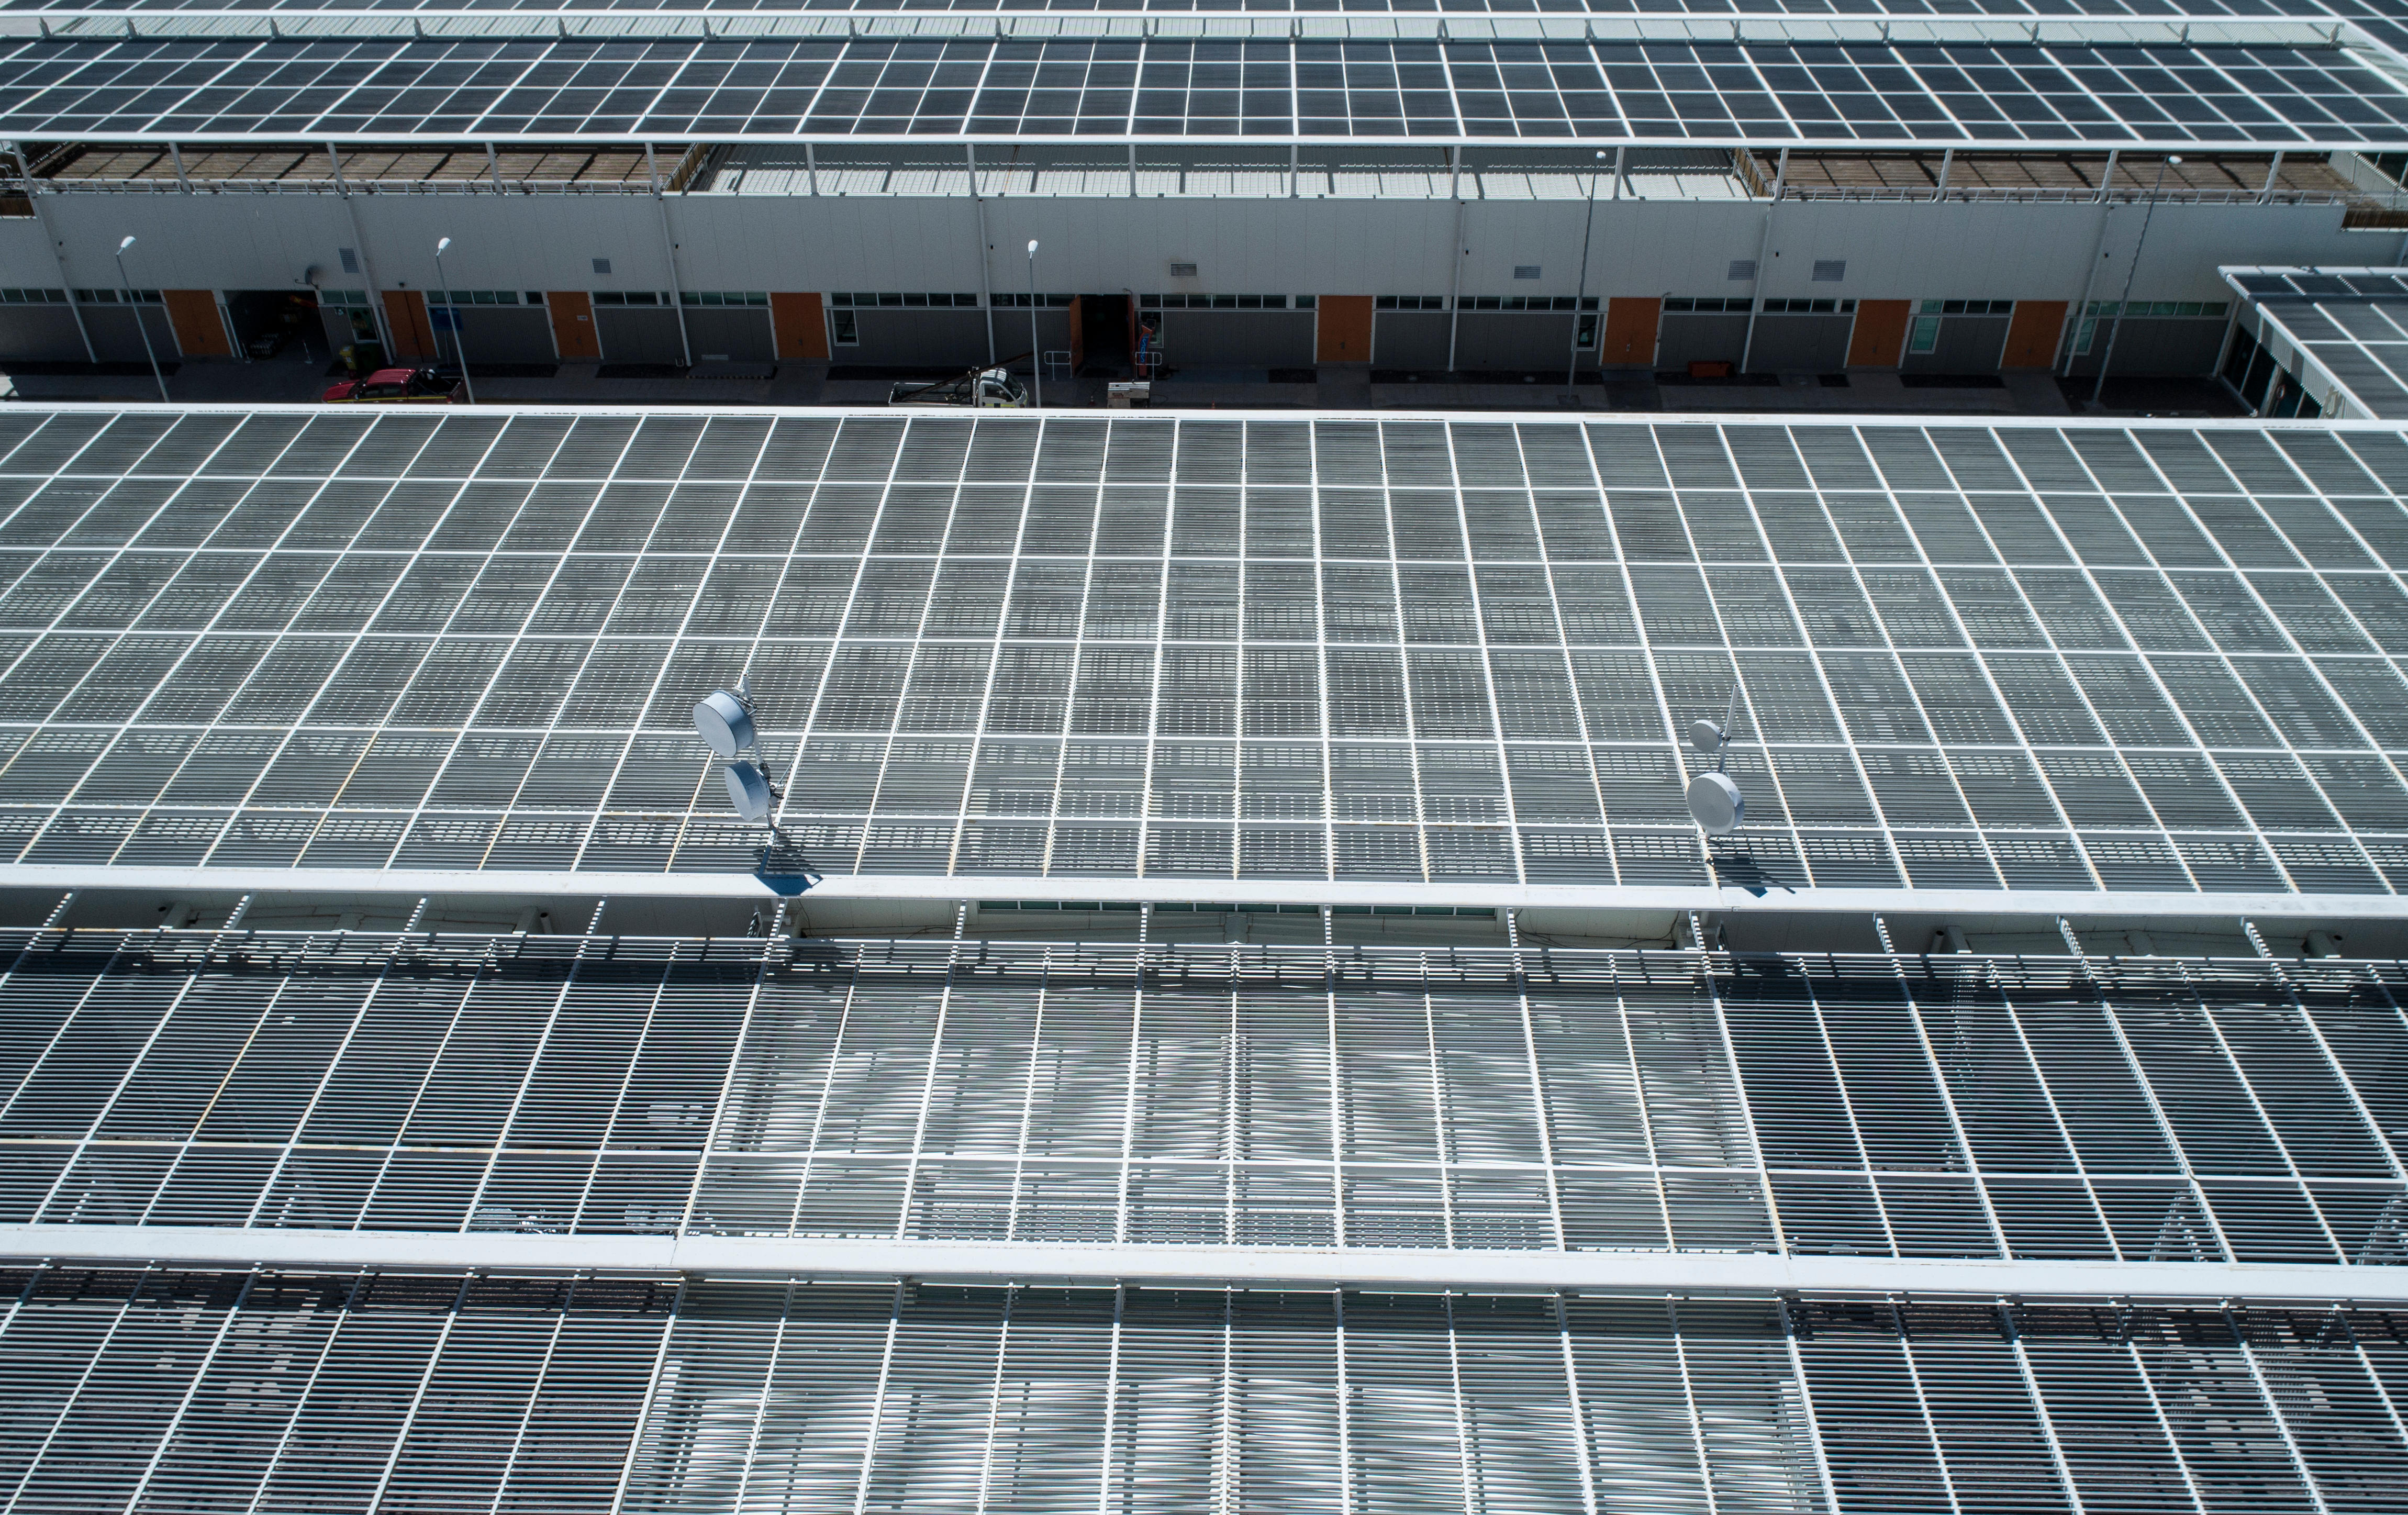

ALMA shutdown due to the Covid-19 pandemic in 2020

ALMA shutdown due to the Covid-19 pandemic in 2020. A Caretaking Team was in charge of guarding the observatory. A drone registered this images, accounting for the solitude of the ALMA base camp (OSF) and the antennas in the Chajnantor Plateau.

Credit: Ariel Marinkovic – X-CAM-ALMA (ESO/NAOJ/NRAO)